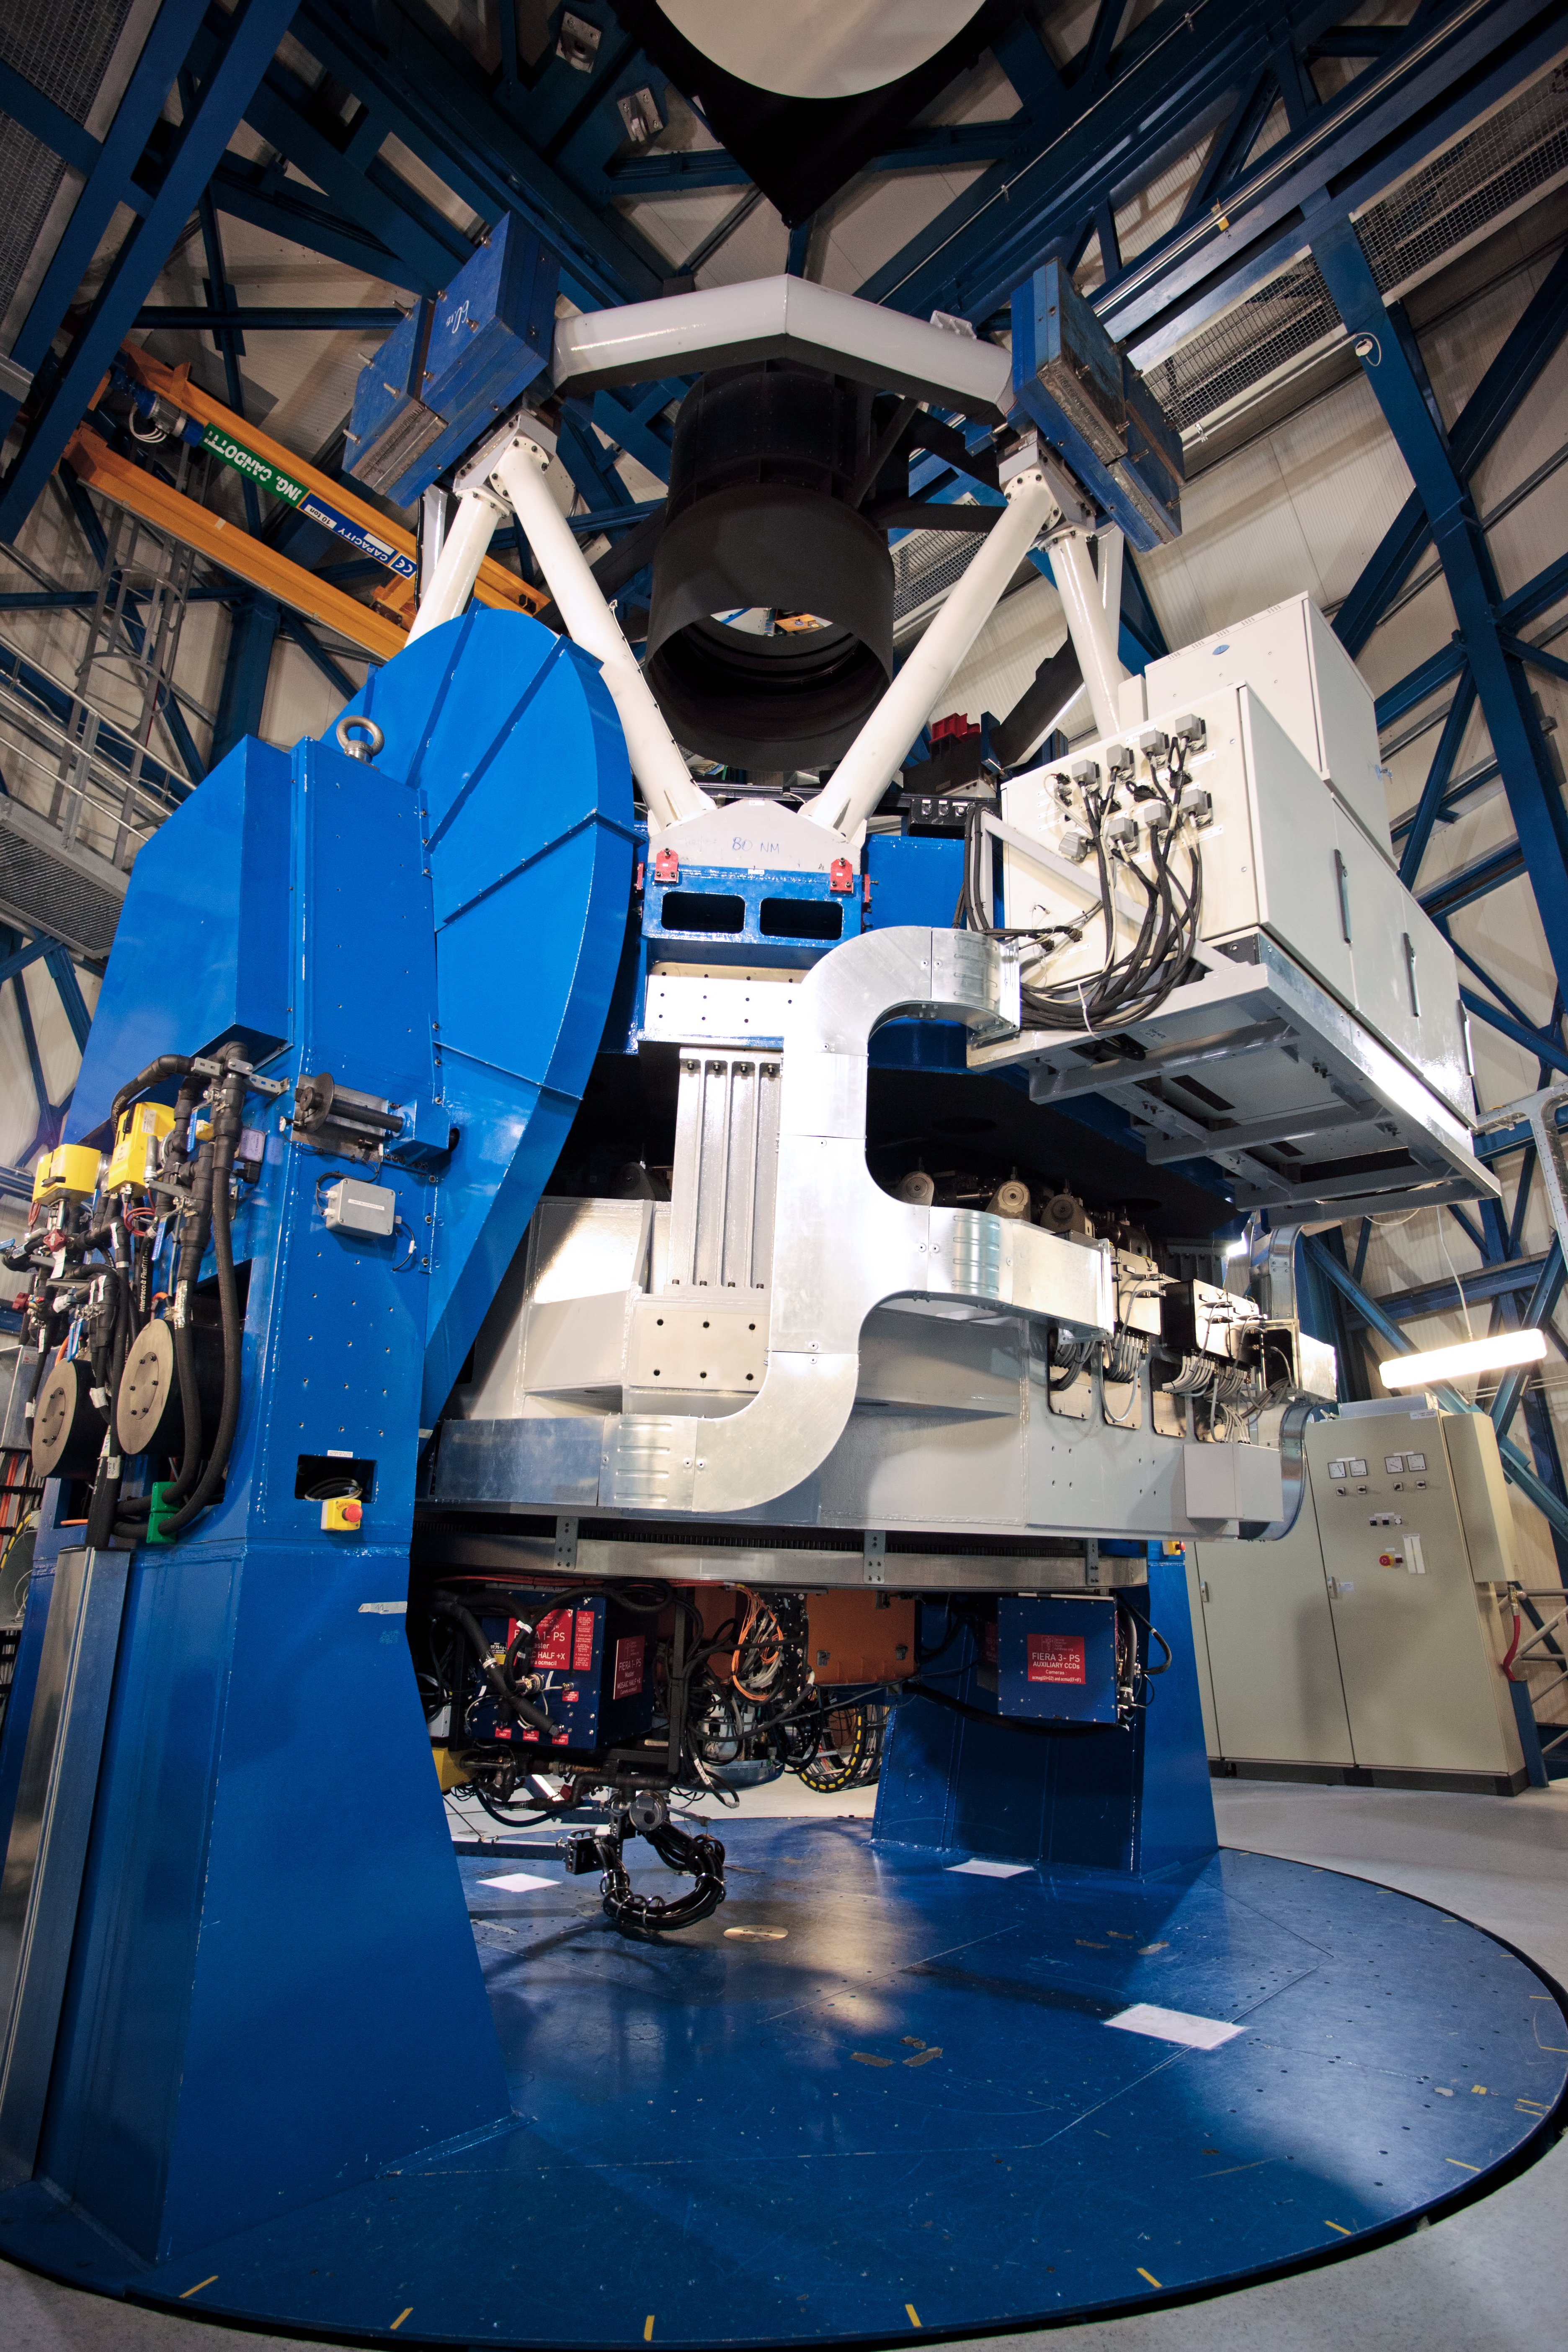

VST at Paranal

The VLT Survey Telescope (VST) is a state-of-the-art 2.6-metre telescope equipped with OmegaCAM, a monster 268 megapixel CCD camera with a field of view four times the area of the full Moon. It is designed to survey the sky in the visible light and to complement the 4.1-metre VISTA (the Visible and Infrared Survey Telescope for Astronomy) infrared survey telescope.

Credit: ESO